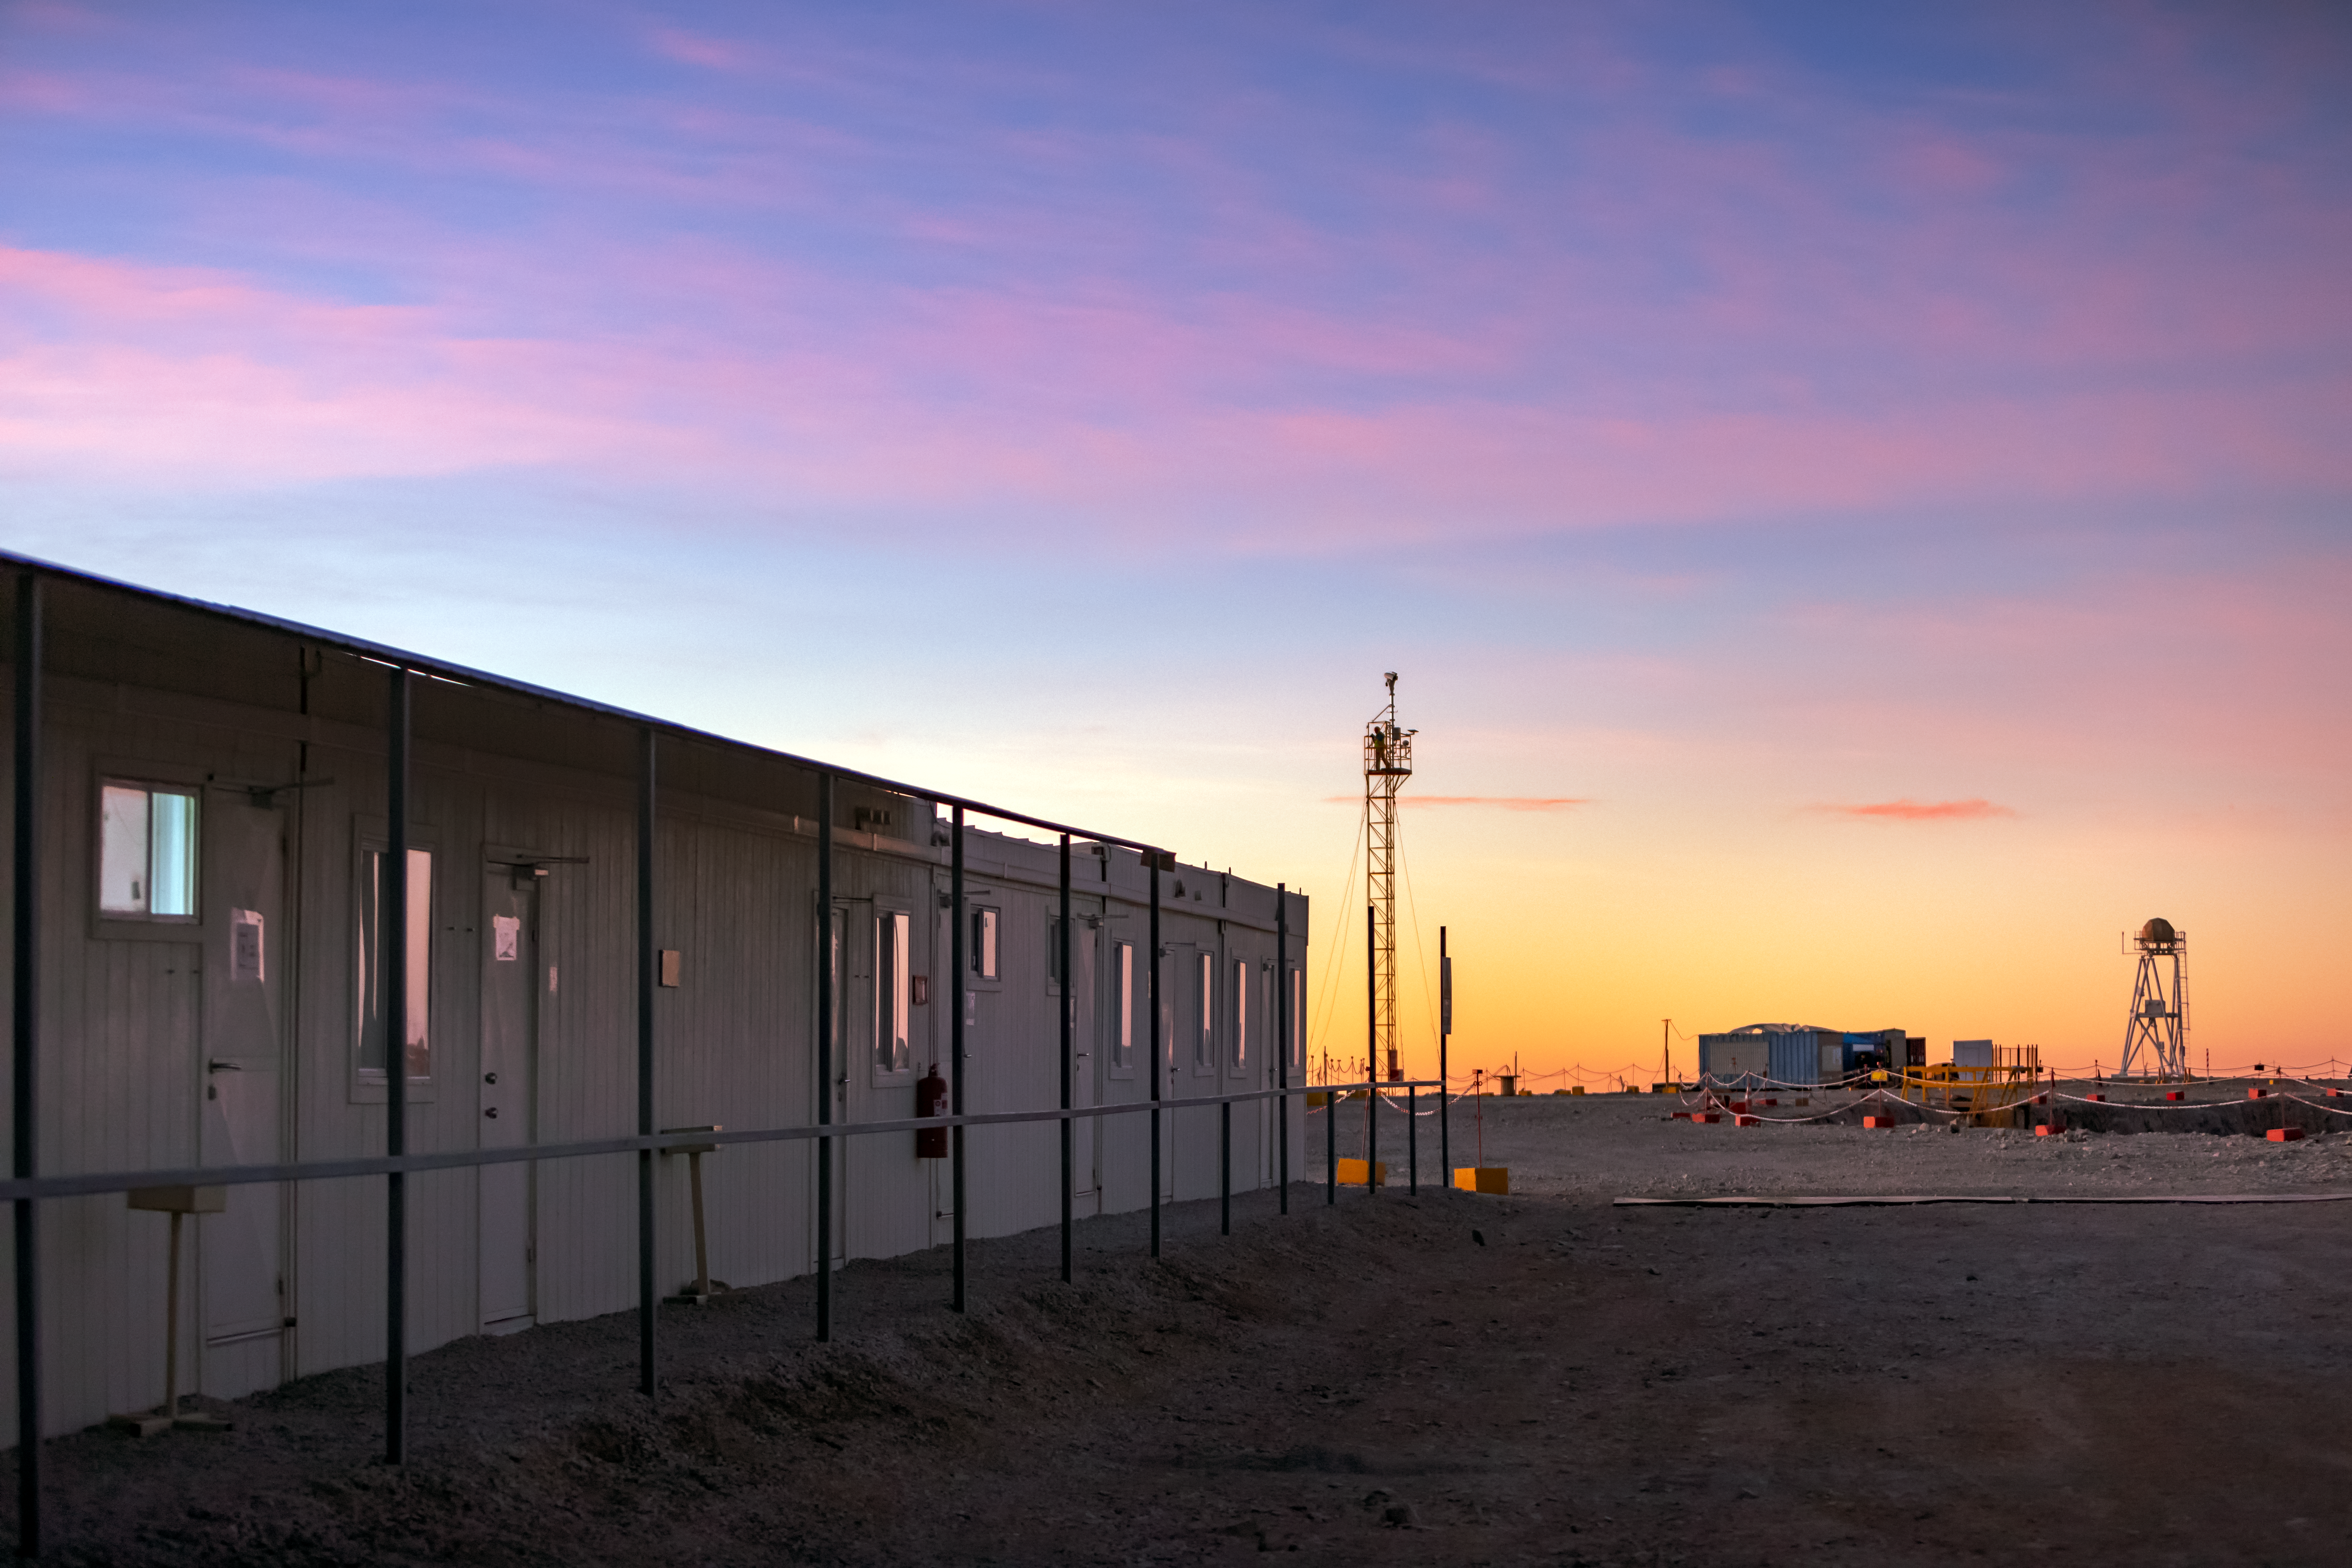

Twilight at Paranal base camp

At over 2600m above sea level, the view at ESO’s Paranal Observatory during twilight is exceptionally clear. At this high altitude many permanent buildings and structures have been erected to provide facilities for the thousands who travel to the telescopes every year.

Credit: ESO/M. Zamani